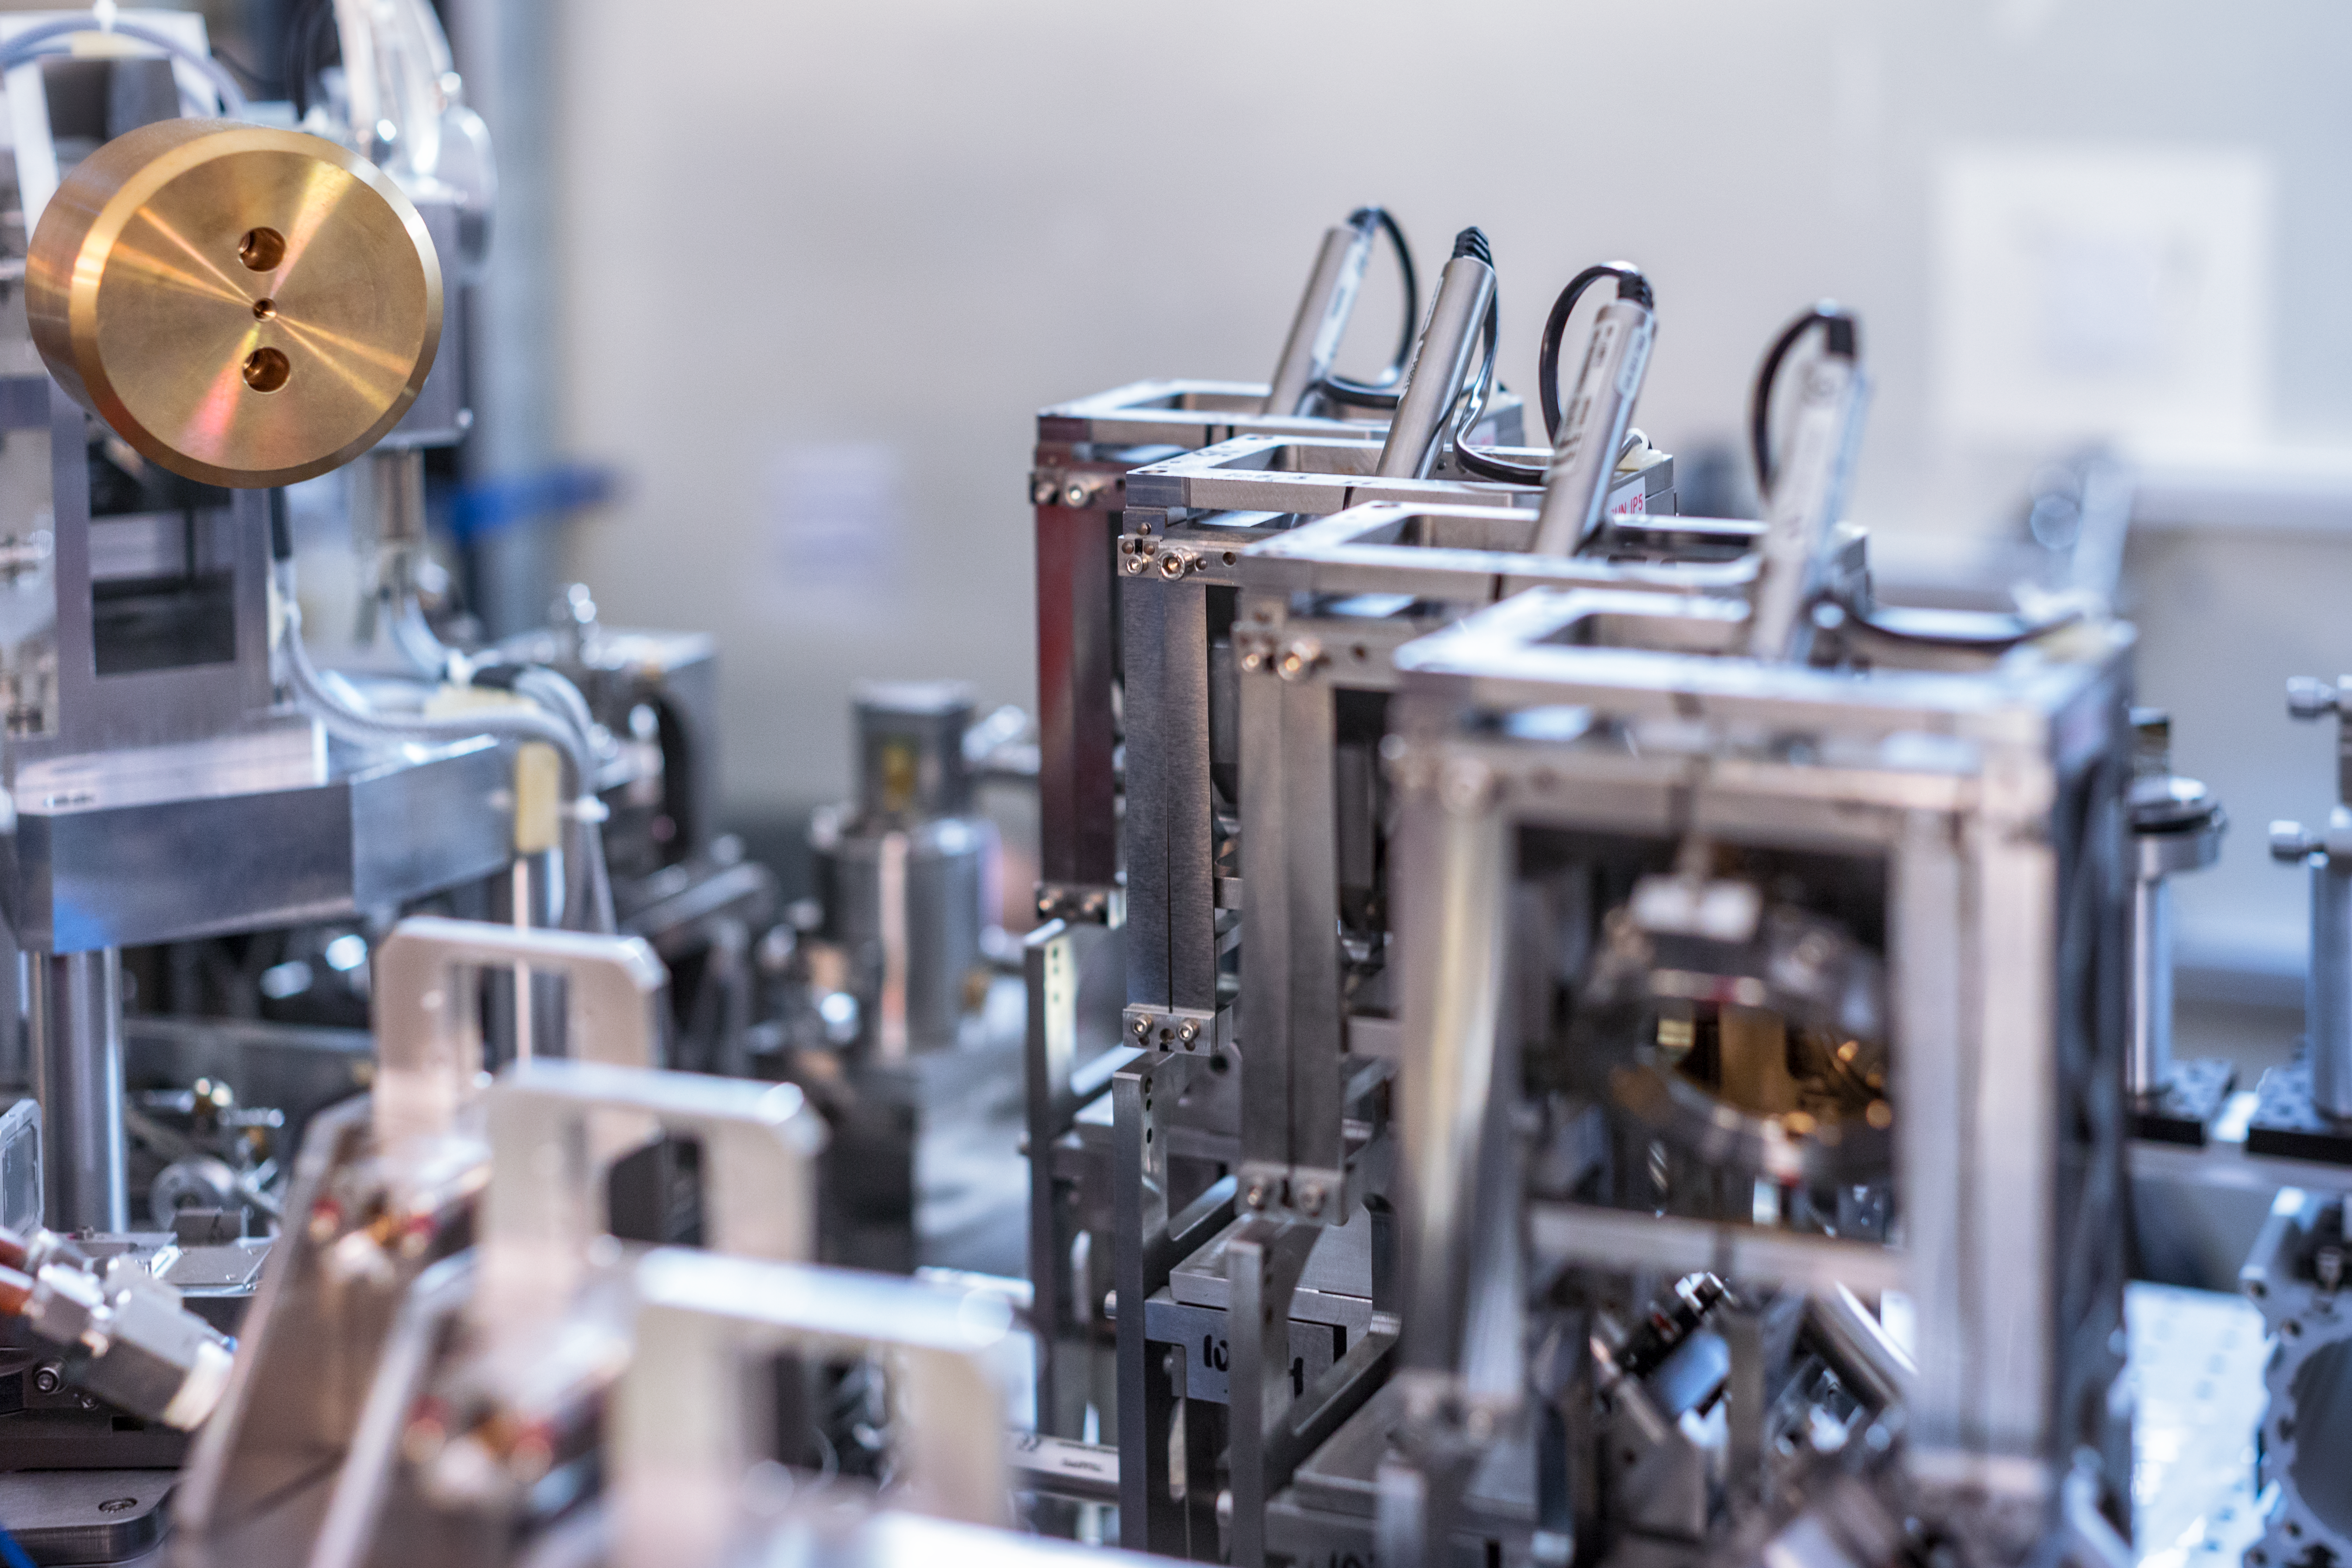

Details of the MATISSE interferometric instrument

The MATISSE instrument on ESO’s Very Large Telescope Interferometer (VLTI) successfully made its first observations at the Paranal Observatory in northern Chile in early-2018. MATISSE is the most powerful interferometric instrument in the world at mid-infrared wavelengths. It will use high-resolution imaging and spectroscopy to probe the regions around young stars where planets are forming as well as the regions around supermassive black holes in the centres of galaxies.

This picture shows part of the complex optics of MATISSE during installation. Many components occur four times, one for each beam of light entering the instrument from a different telescope.

Credit: P. Horálek/ESO/MATISSE consortium